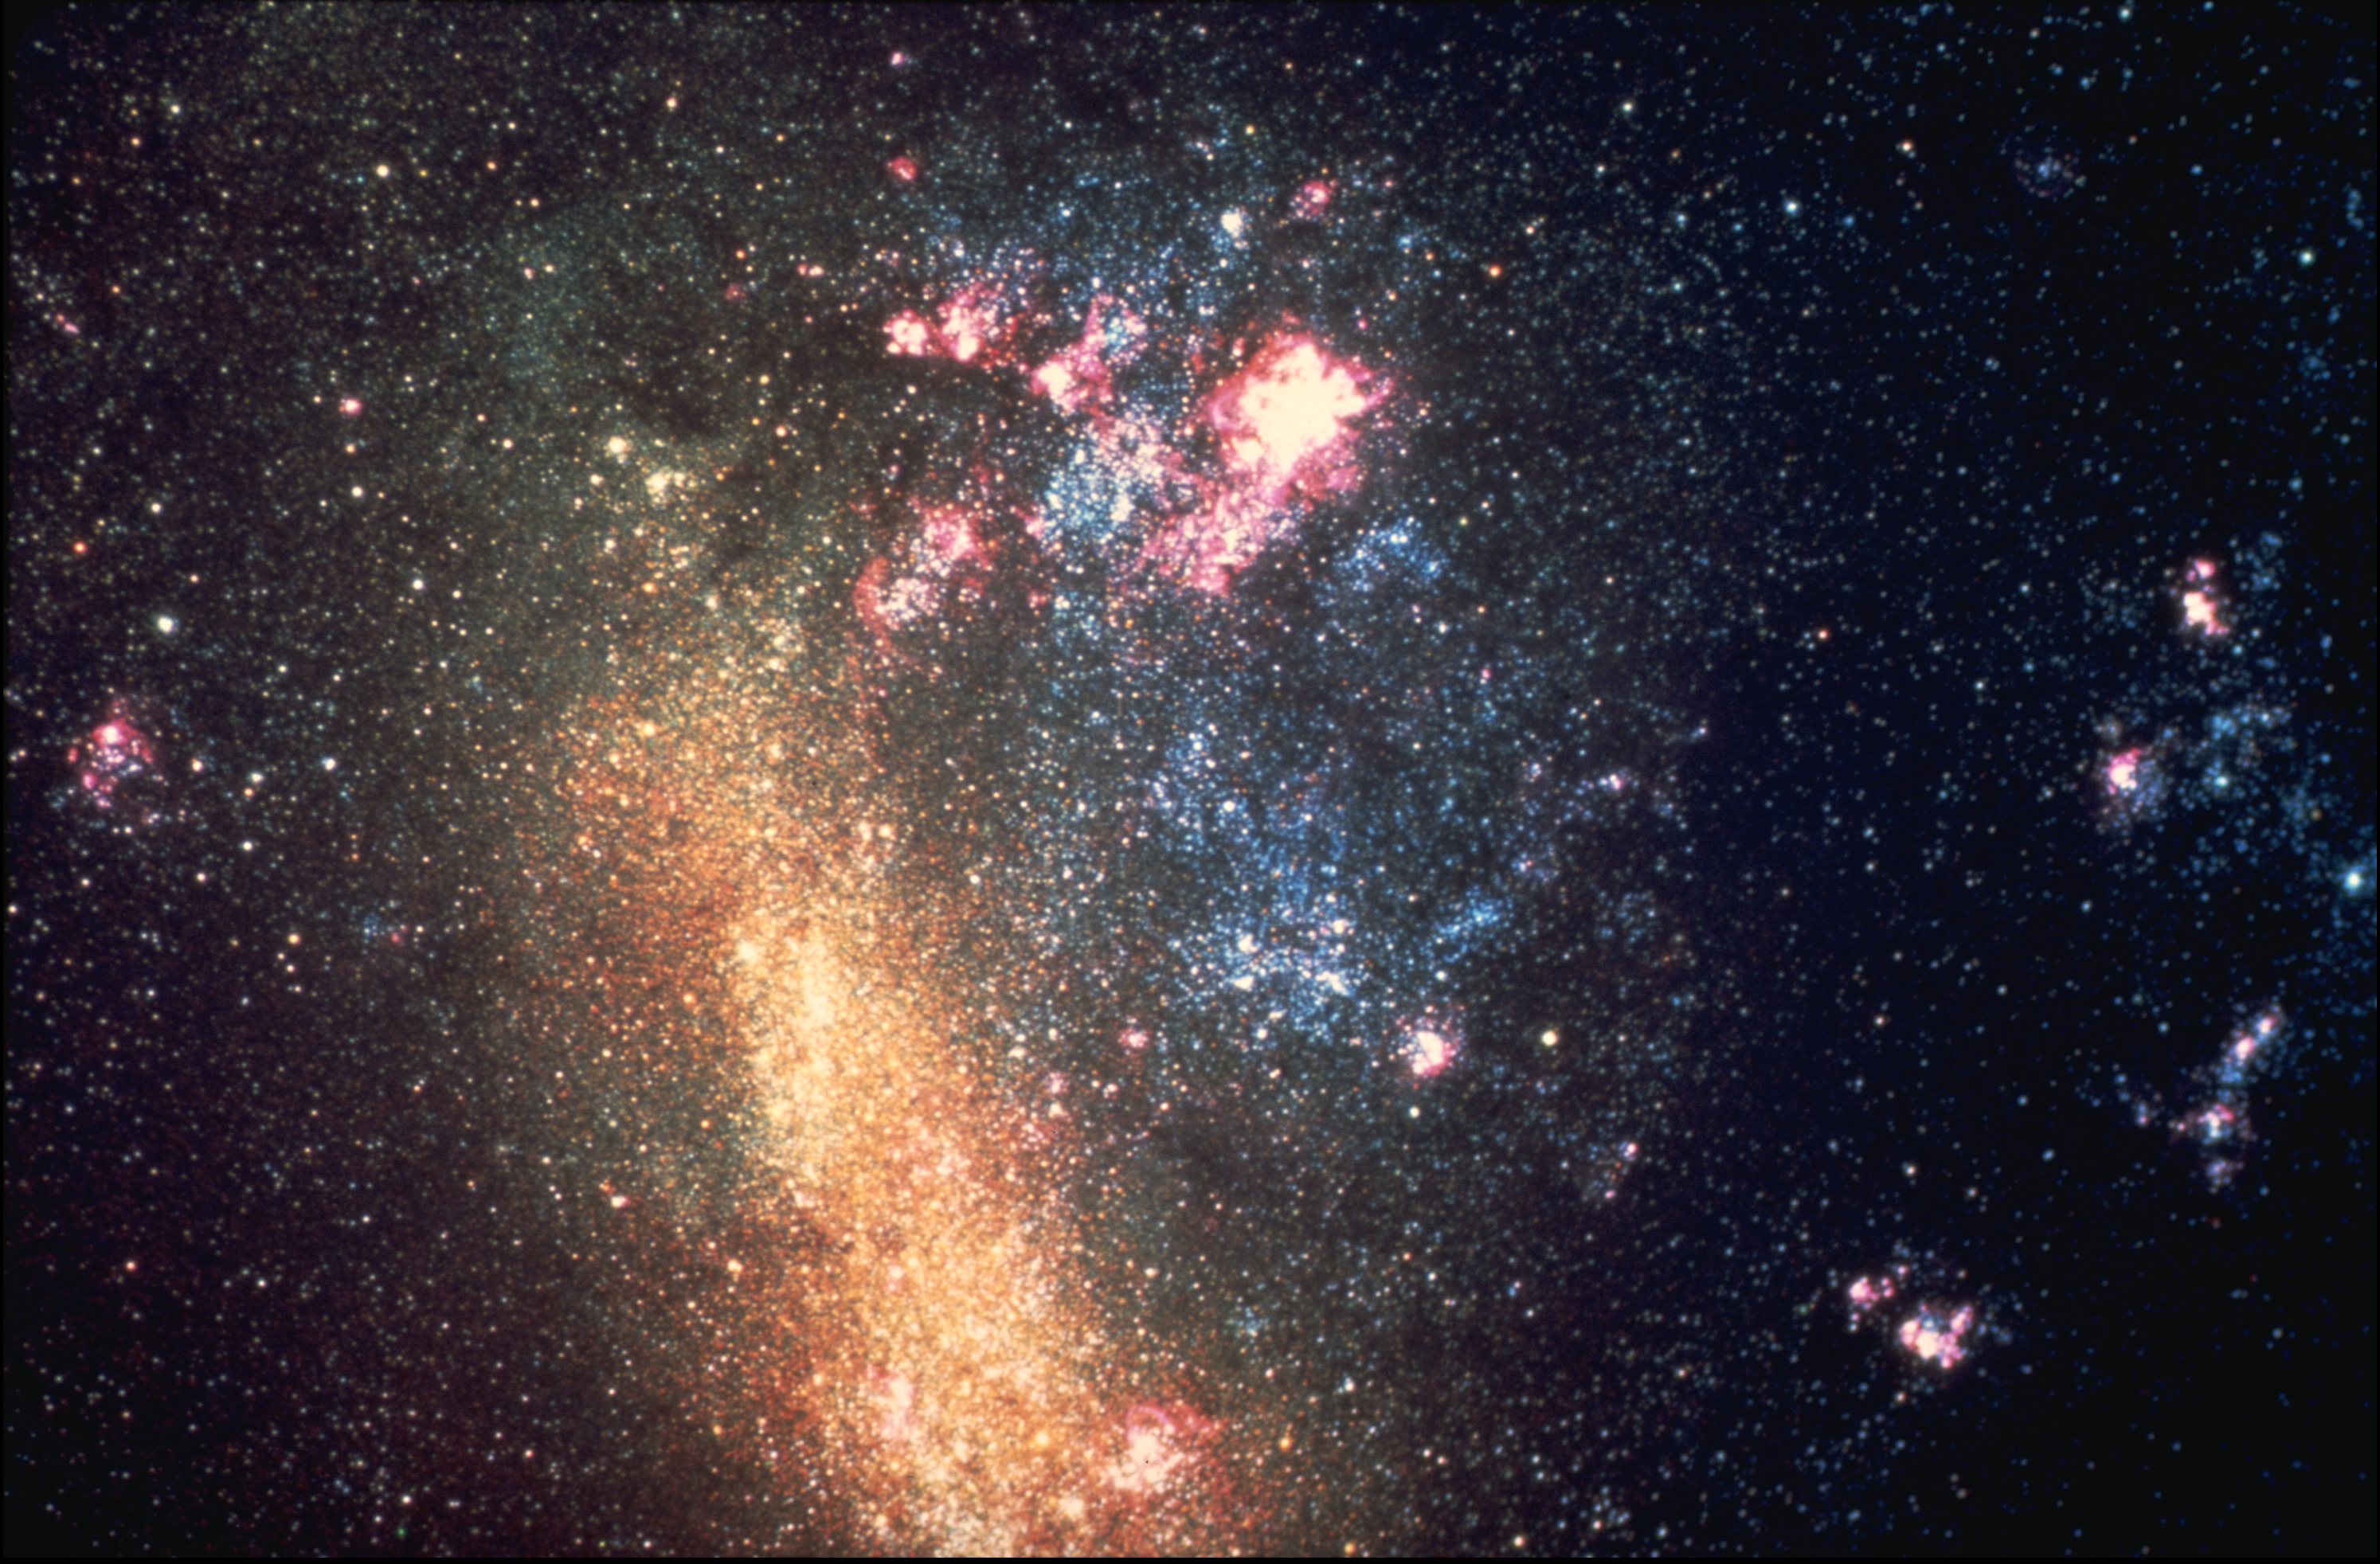

Large Magellanic Cloud

The Large Magellanic Cloud, a satellite of our own Galaxy, is visible to the naked eye from the southern hemisphere. Because of its proximity, it can be studied in detail, and provides valuable insight into all galactic processes, especially by comparison to our own Galaxy. The most prominent gaseous nebula in the LMC is 30 Doradus, also known as the Tarantula nebula (qv). CTIO 4-meter Blanco telescope image.

Credit: NOIRLab/AURA/NSF